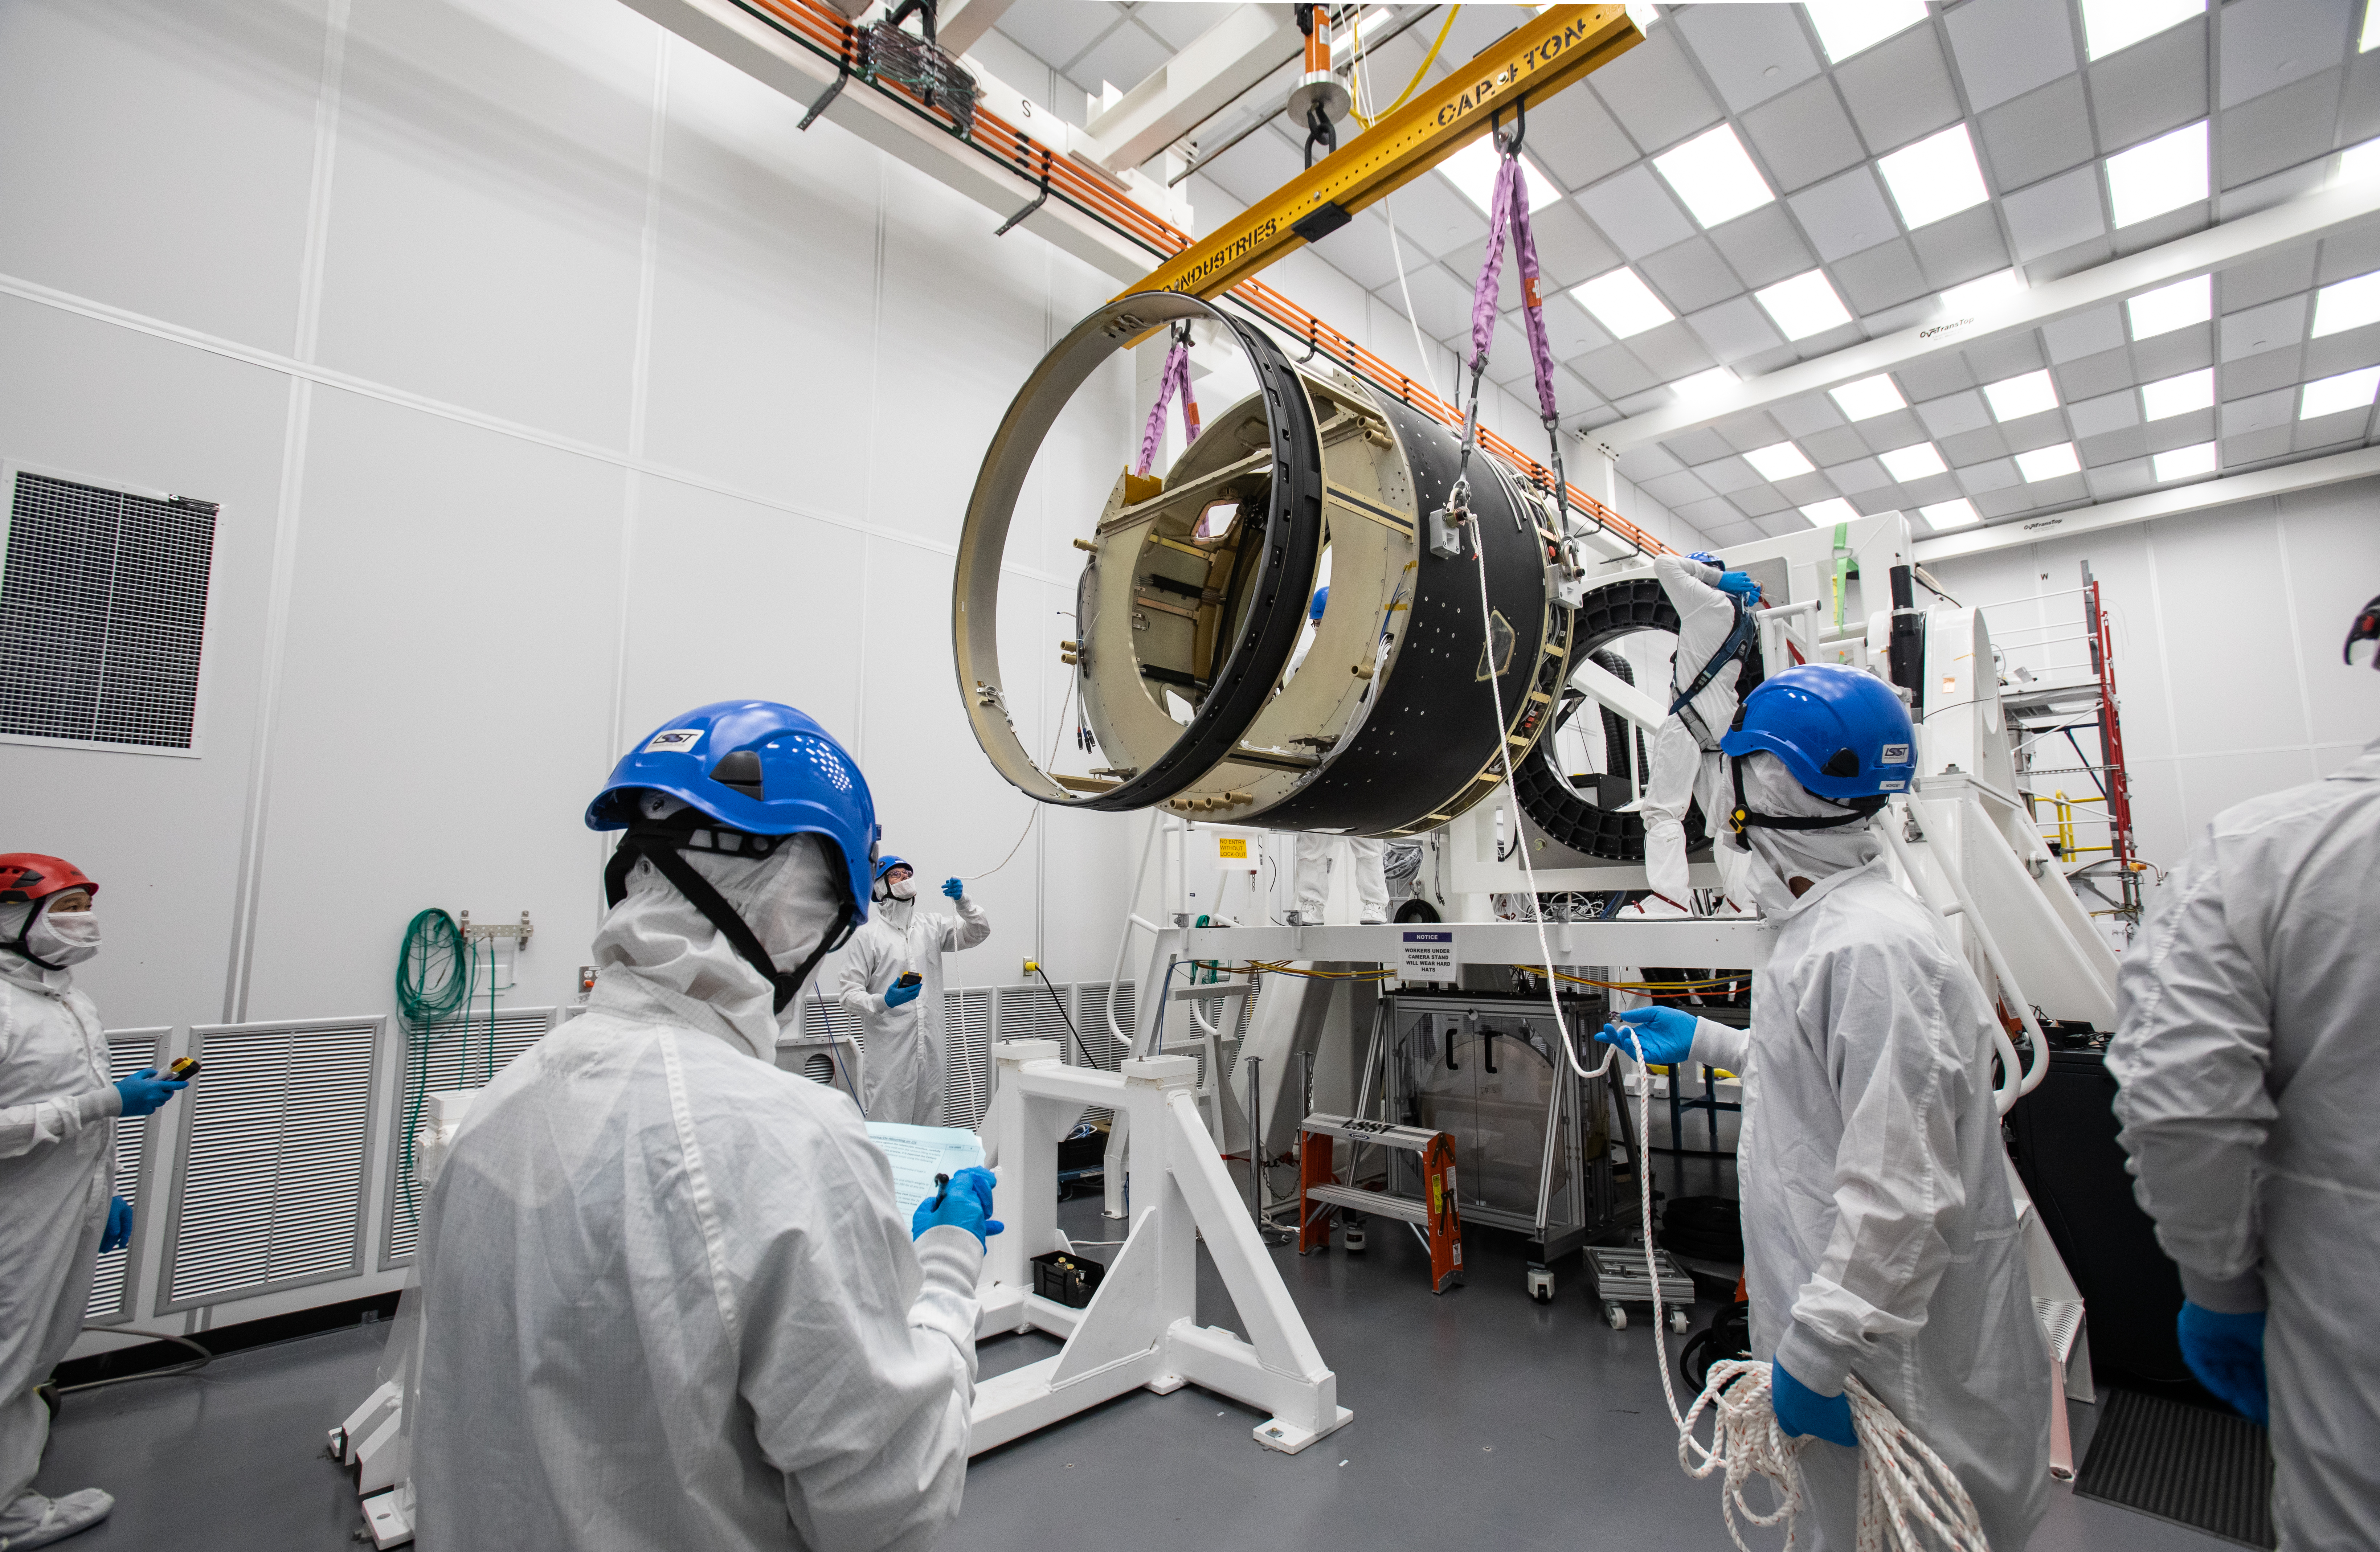

LSST Camera Body Lift

The LSST team successfully completed a lift of the camera body on April 4.

Credit: Jacqueline Ramseyer Orrell/SLAC National Accelerator Laboratory